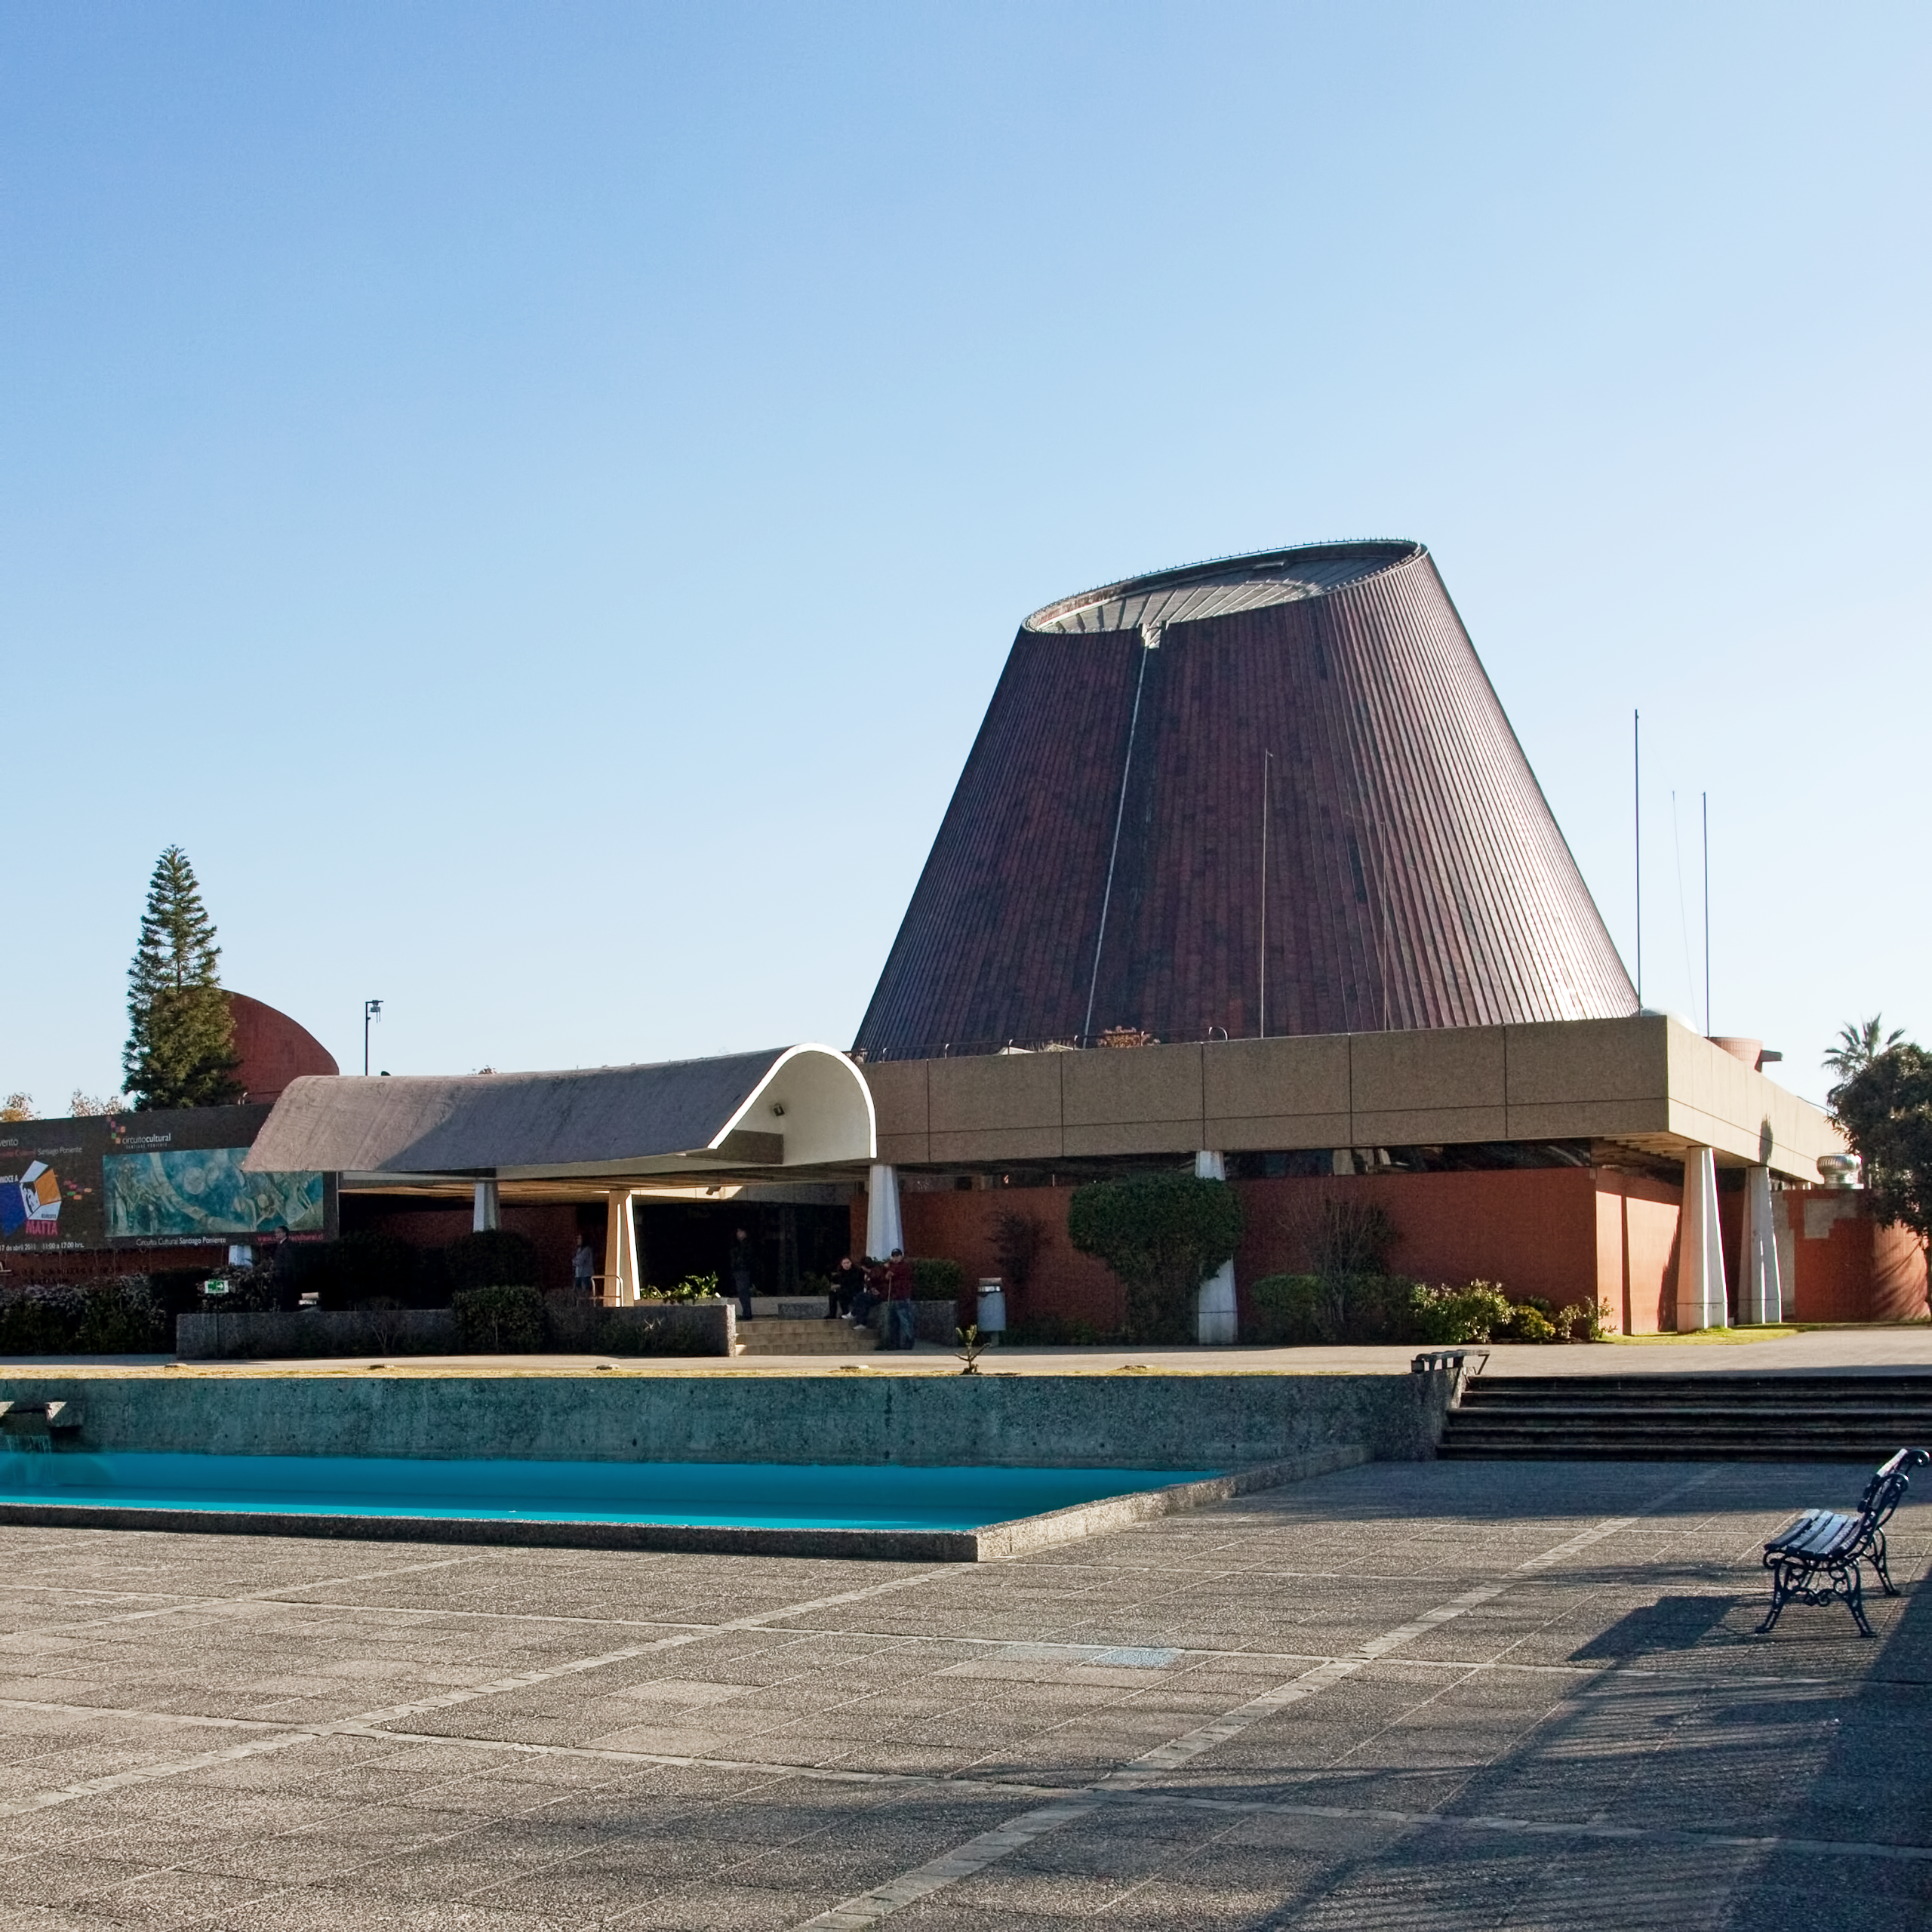

Planetario de Santiago

El astrónomo ESO, Florian Gourgeot, dará charla en el Planetario de Santiago el martes 11 de diciembre a las 18:45 horas.

Credit: Fundación Planetario